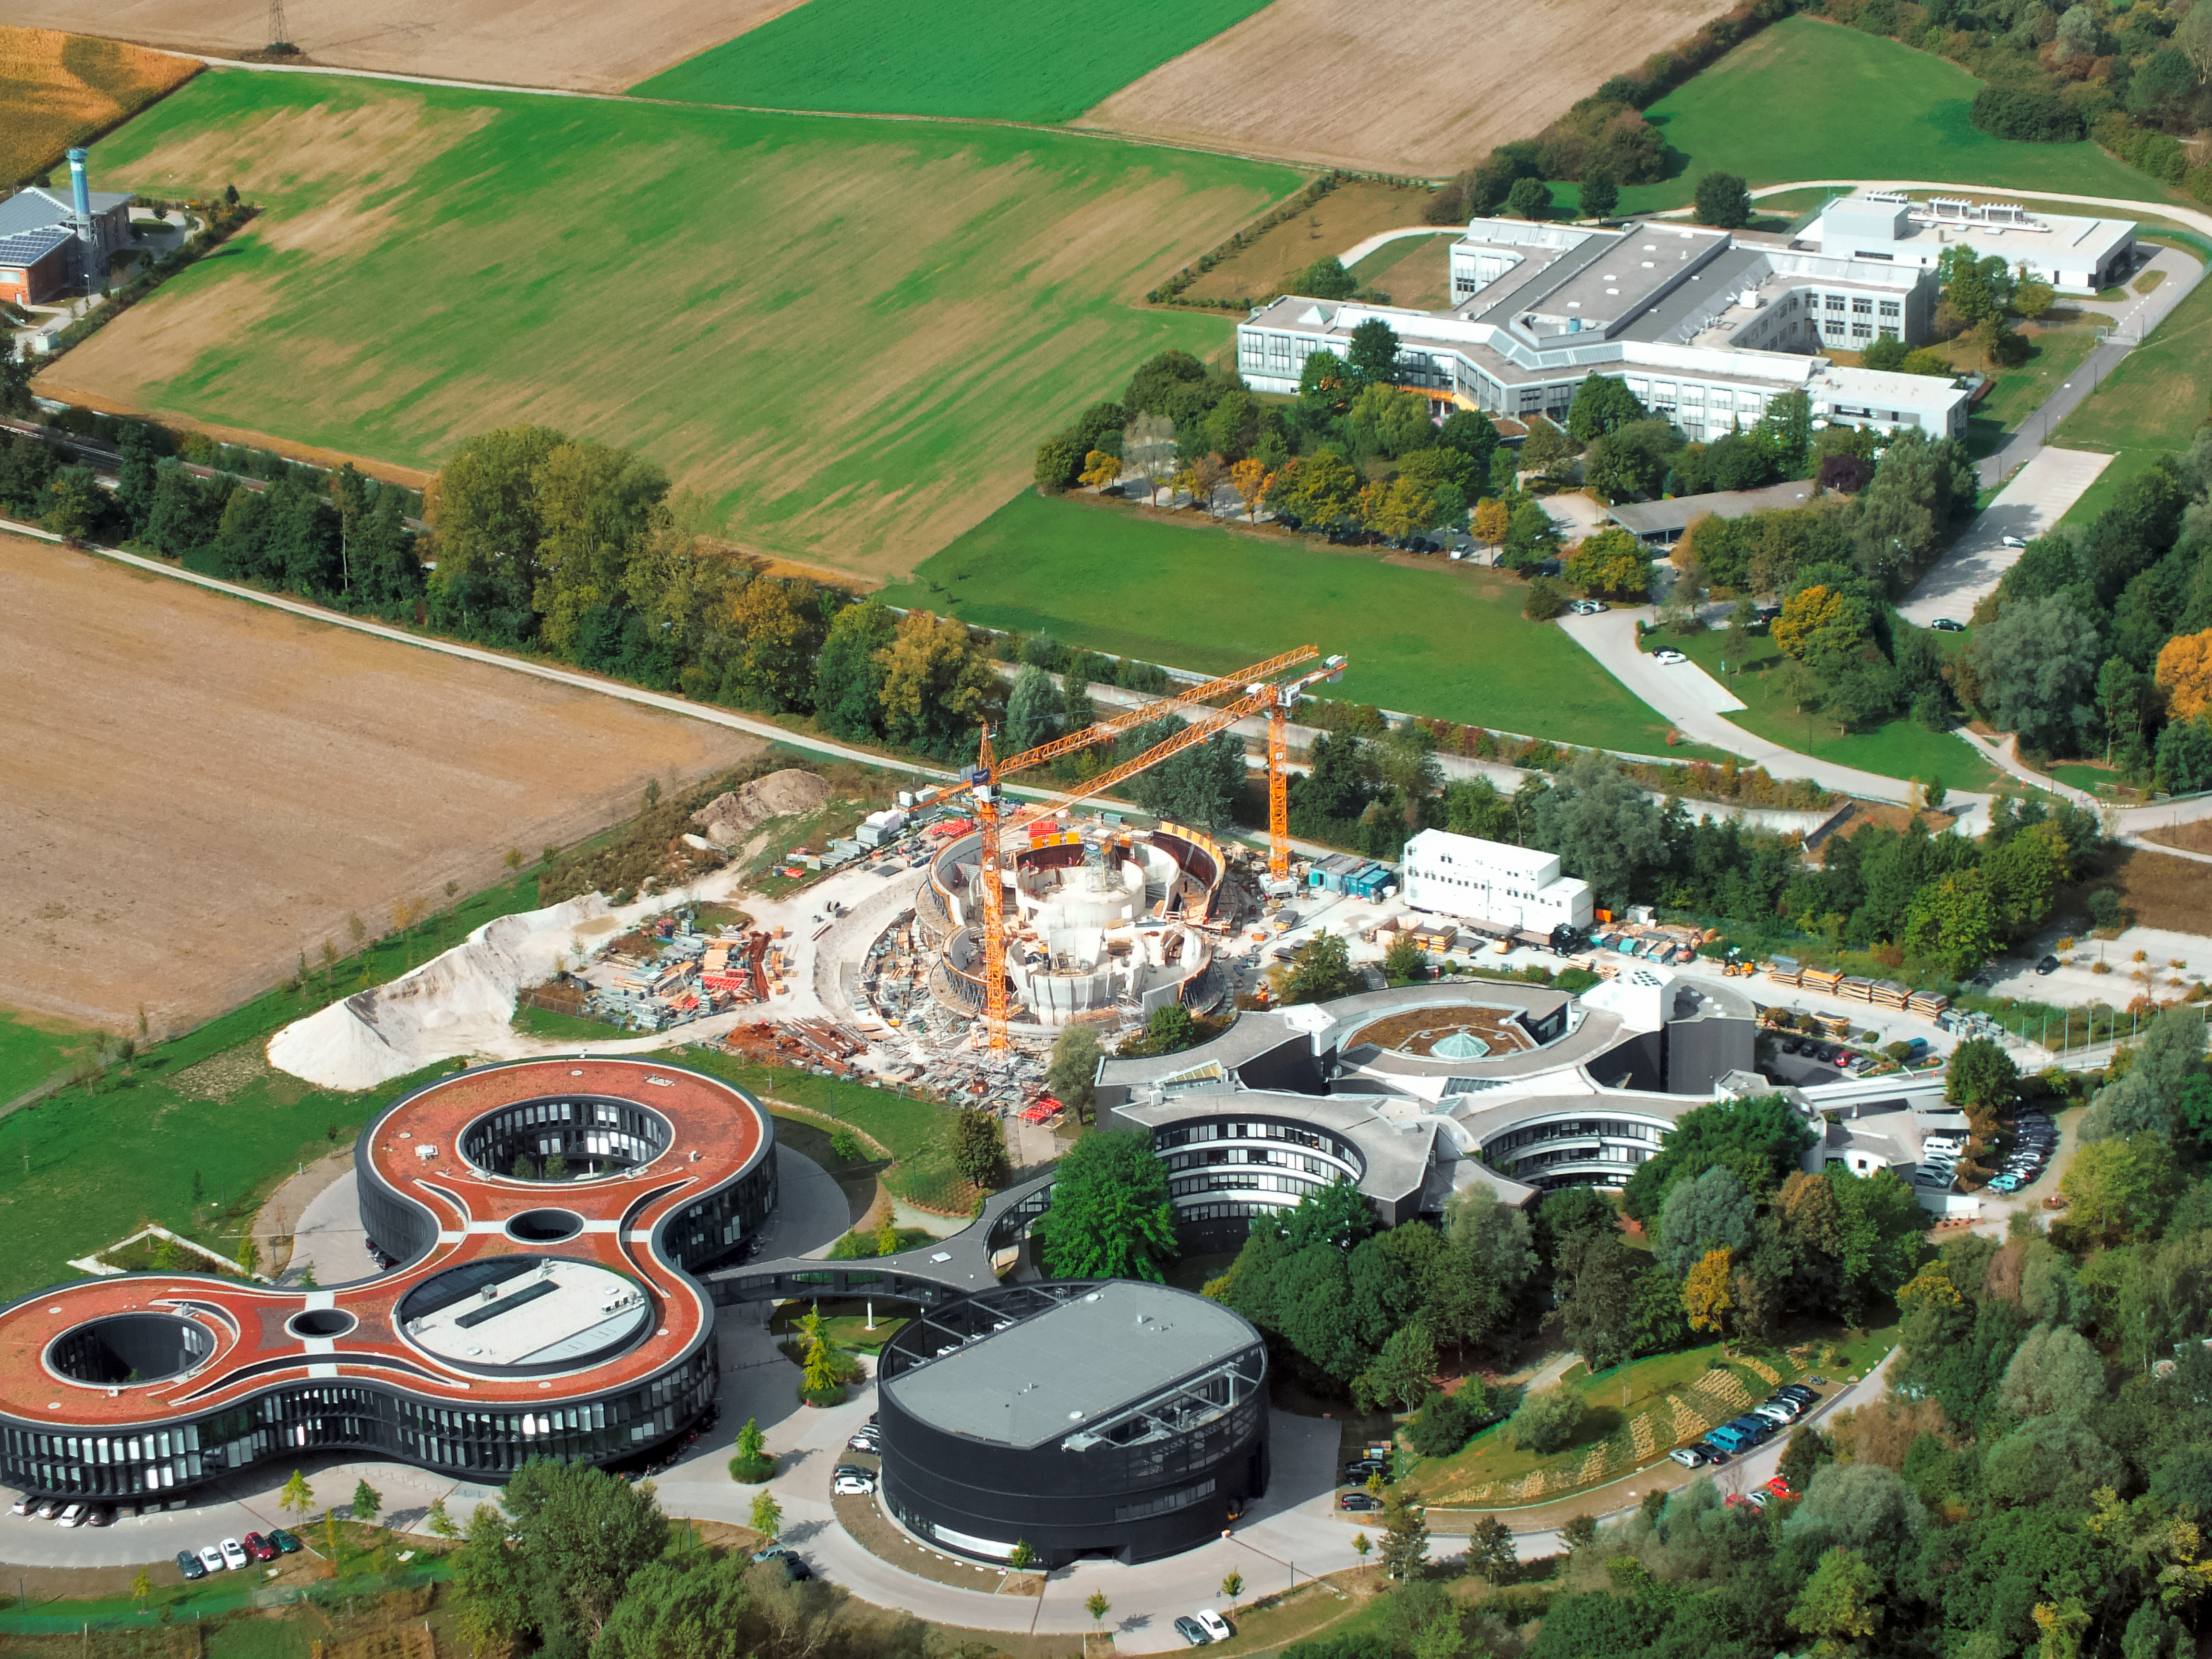

Aerial view of ESO Headquarters

In Garching bei München, nestled into the lush Bavarian landscape, are the ESO Headquarters and the ESO Supernova Planetarium & Visitor Centre, both of which are pictured in this incredible image from an ultralight plane.

The construction site of the ESO Supernova can be seen encircled by cranes in the centre of this image, with the original ESO Headquarters building to its right, and the new extension building — identifiable through its distinct red roof — to its left.

The black, rounded building towards the bottom of the image is the technical building, where work on new instruments is carried out.

Credit: ESO/E. Graf